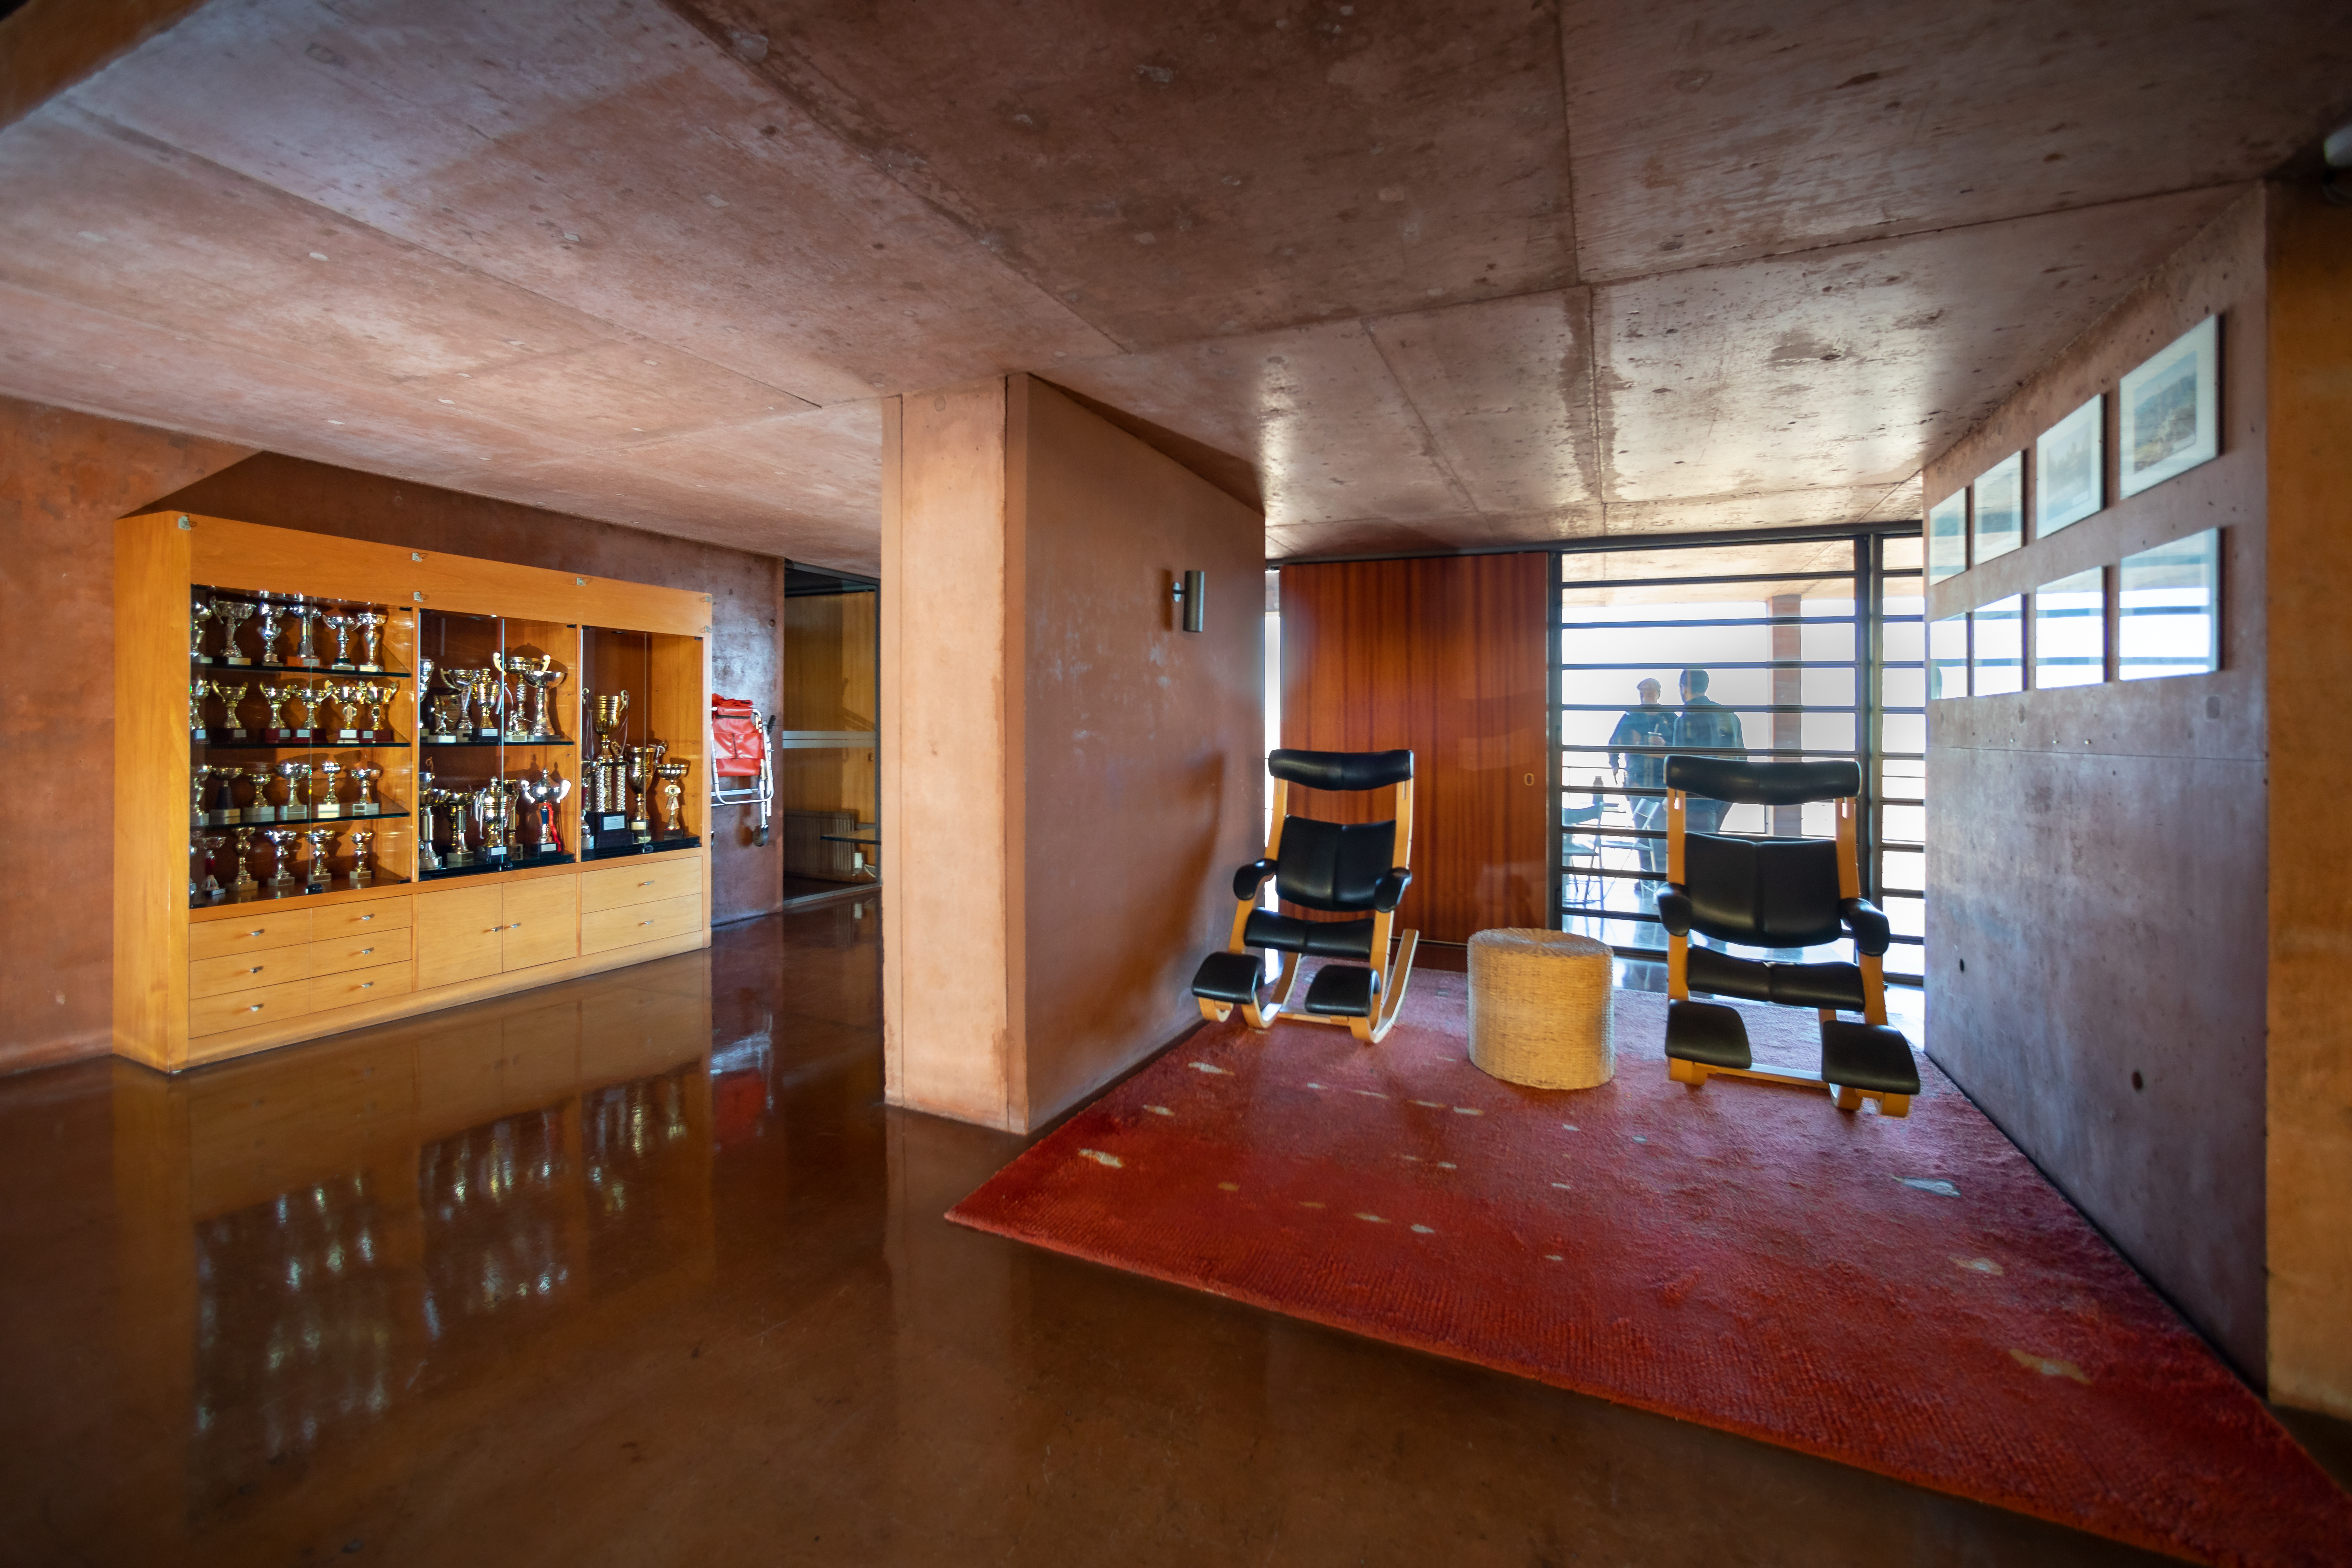

Paranal Residence

The Residence at the Paranal in Chile.

Credit: ESO/M. Zamani